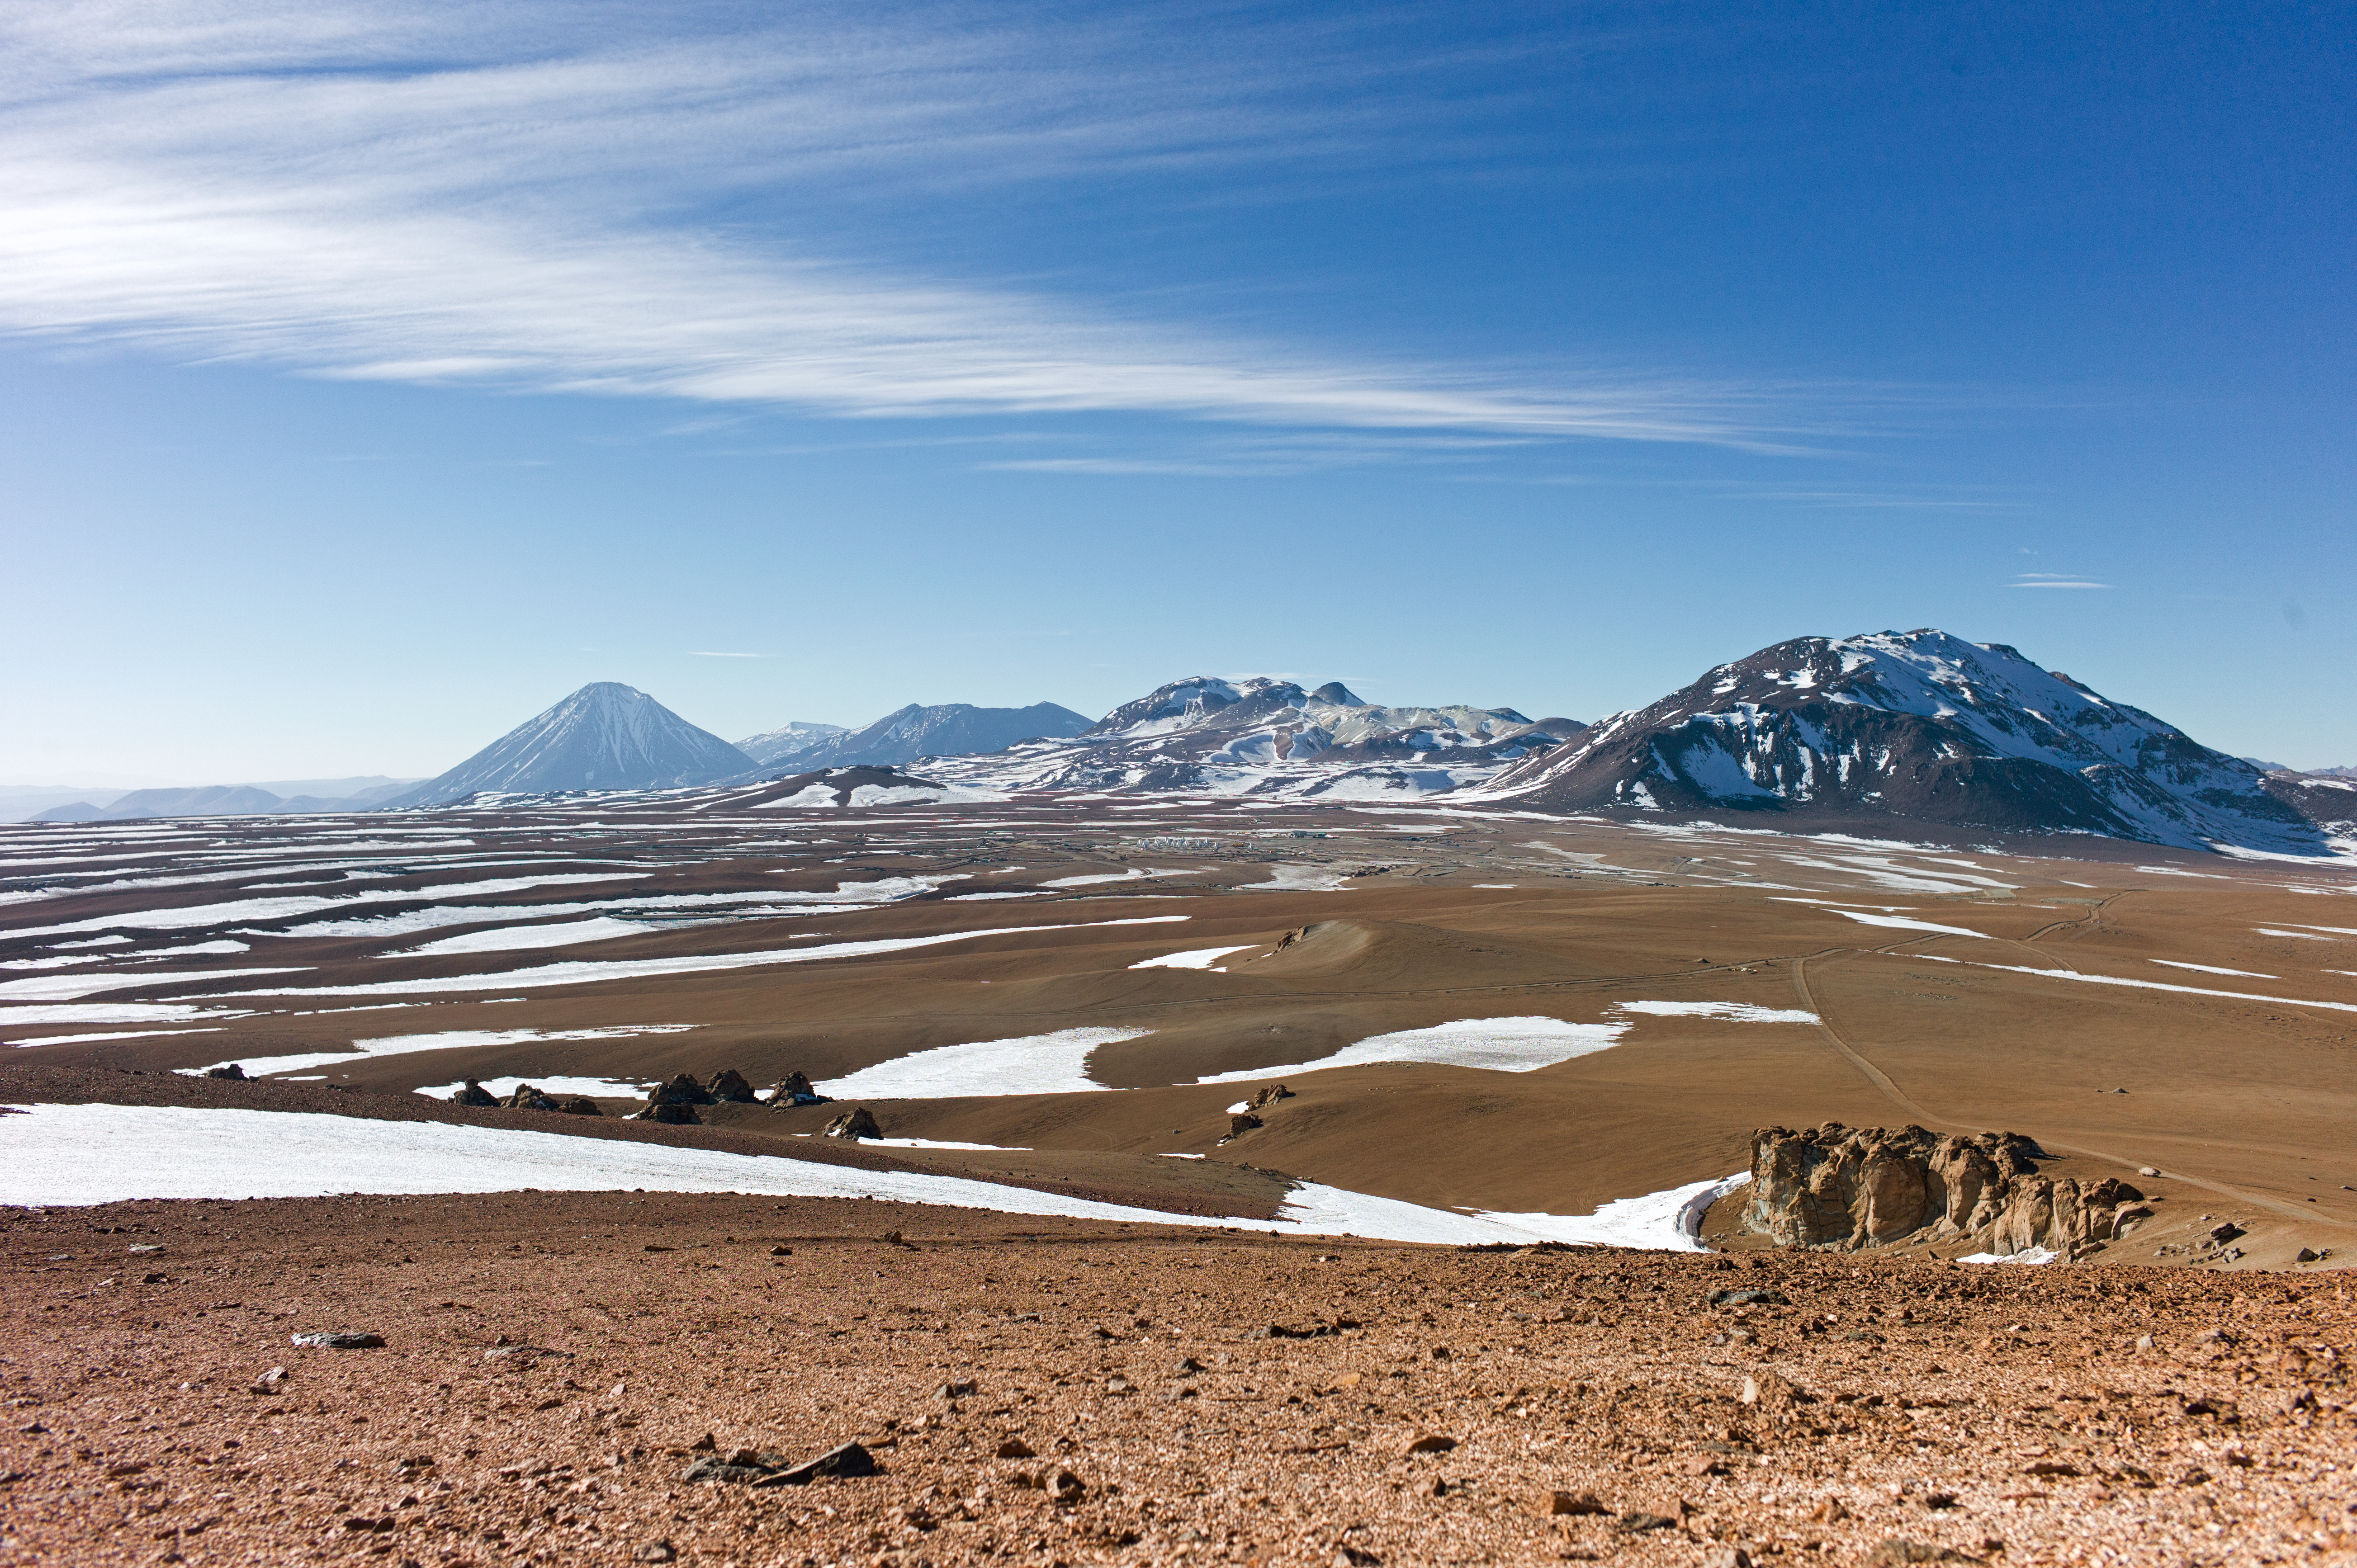

ALMA dwarfed by mountain peaks

At first glance, this view shows the mountainous scenery of Chile’s Chajnantor Plateau, with snow and ice scattered over the barren terrain. The main peaks from right to left are Cerro Chajnantor, Cerro Toco, Juriques, and the distinctive conical volcano Licancabur (see potw1240) — impressive enough! However, the true stars of the picture are the tiny, barely visible structures in the very centre of the image — perceptible if you squint hard enough.

These structures, dwarfed by their mountainous neighbours, are the antennas that form the Atacama Large Millimeter/submillimeter Array (ALMA), a large radio telescope. While it may appear minute in this image, the array is actually composed of a collection of large 12- and 7-metre-diameter antennas, and when it’s complete, there will be a total of 66 of them, spread over distances of up to 16 kilometres across the plateau. Construction work for ALMA is expected to finish in 2013, but the telescope has begun the initial phase of Early Science observations, already returning incredible results (see for example eso1239). Since this photograph was taken, many more antennas have joined the array on the plateau.

ALMA, an international astronomy facility, is a partnership of Europe, North America and East Asia in cooperation with the Republic of Chile. ALMA construction and operations are led on behalf of Europe by ESO, on behalf of North America by the National Radio Astronomy Observatory (NRAO), and on behalf of East Asia by the National Astronomical Observatory of Japan (NAOJ). The Joint ALMA Observatory (JAO) provides the unified leadership and management of the construction, commissioning and operation of ALMA.

Credit: ALMA (ESO/NAOJ/NRAO)